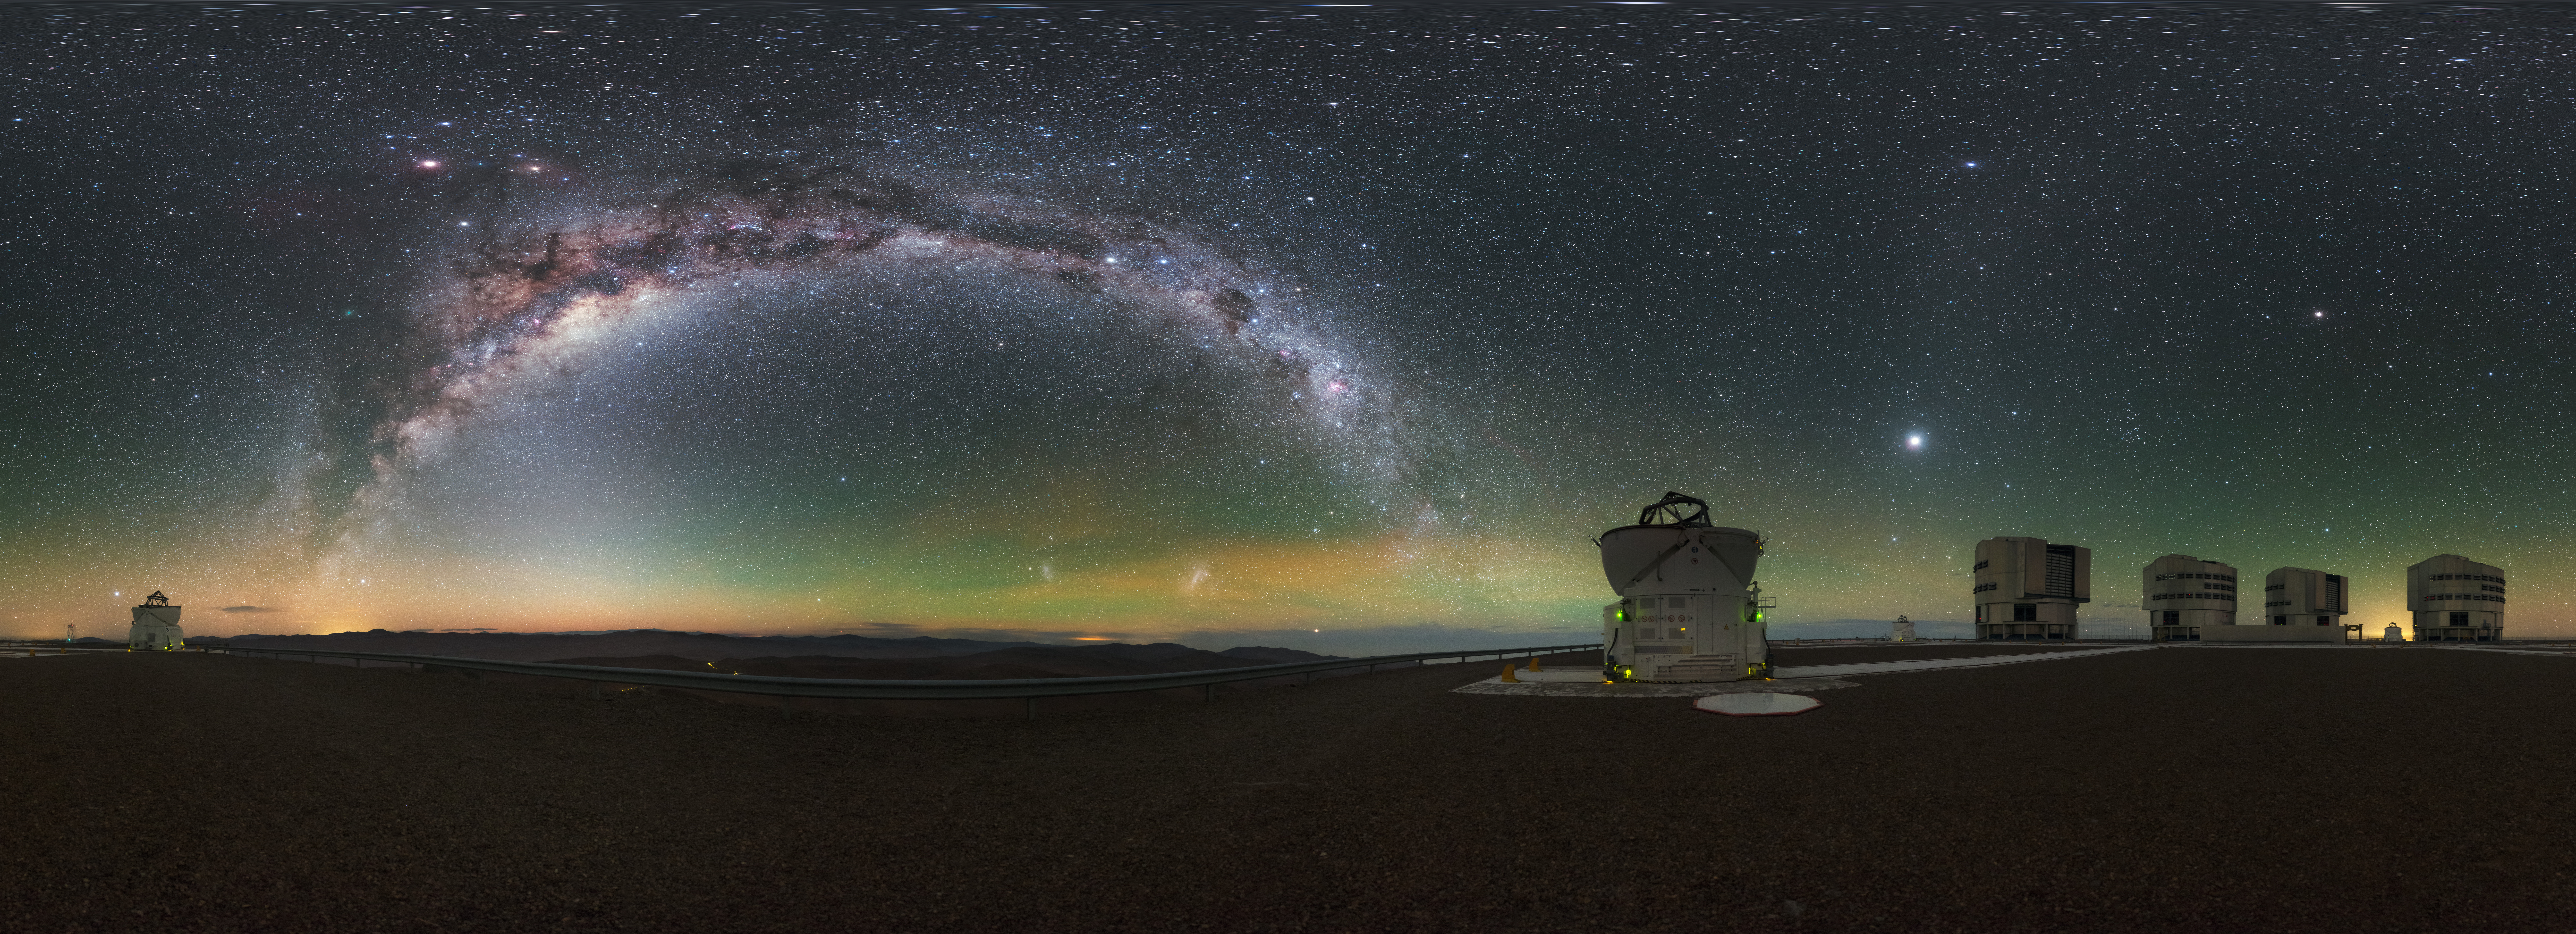

Milky Way glow at Paranal

A stunning equirectangular projected panorama of all four of the Very Large Telescope (VLT) Unit Telescopes (UTs) at ESO's Paranal Observatory in Chile, as well as a couple of the smaller Auxiliary Telescopes (ATs), all framed by the arcing Milky Way. The observatory's high altitude and remoteness allow for the spectacularly clear skies seen above the facility.

Credit: ESO/P. Horálek